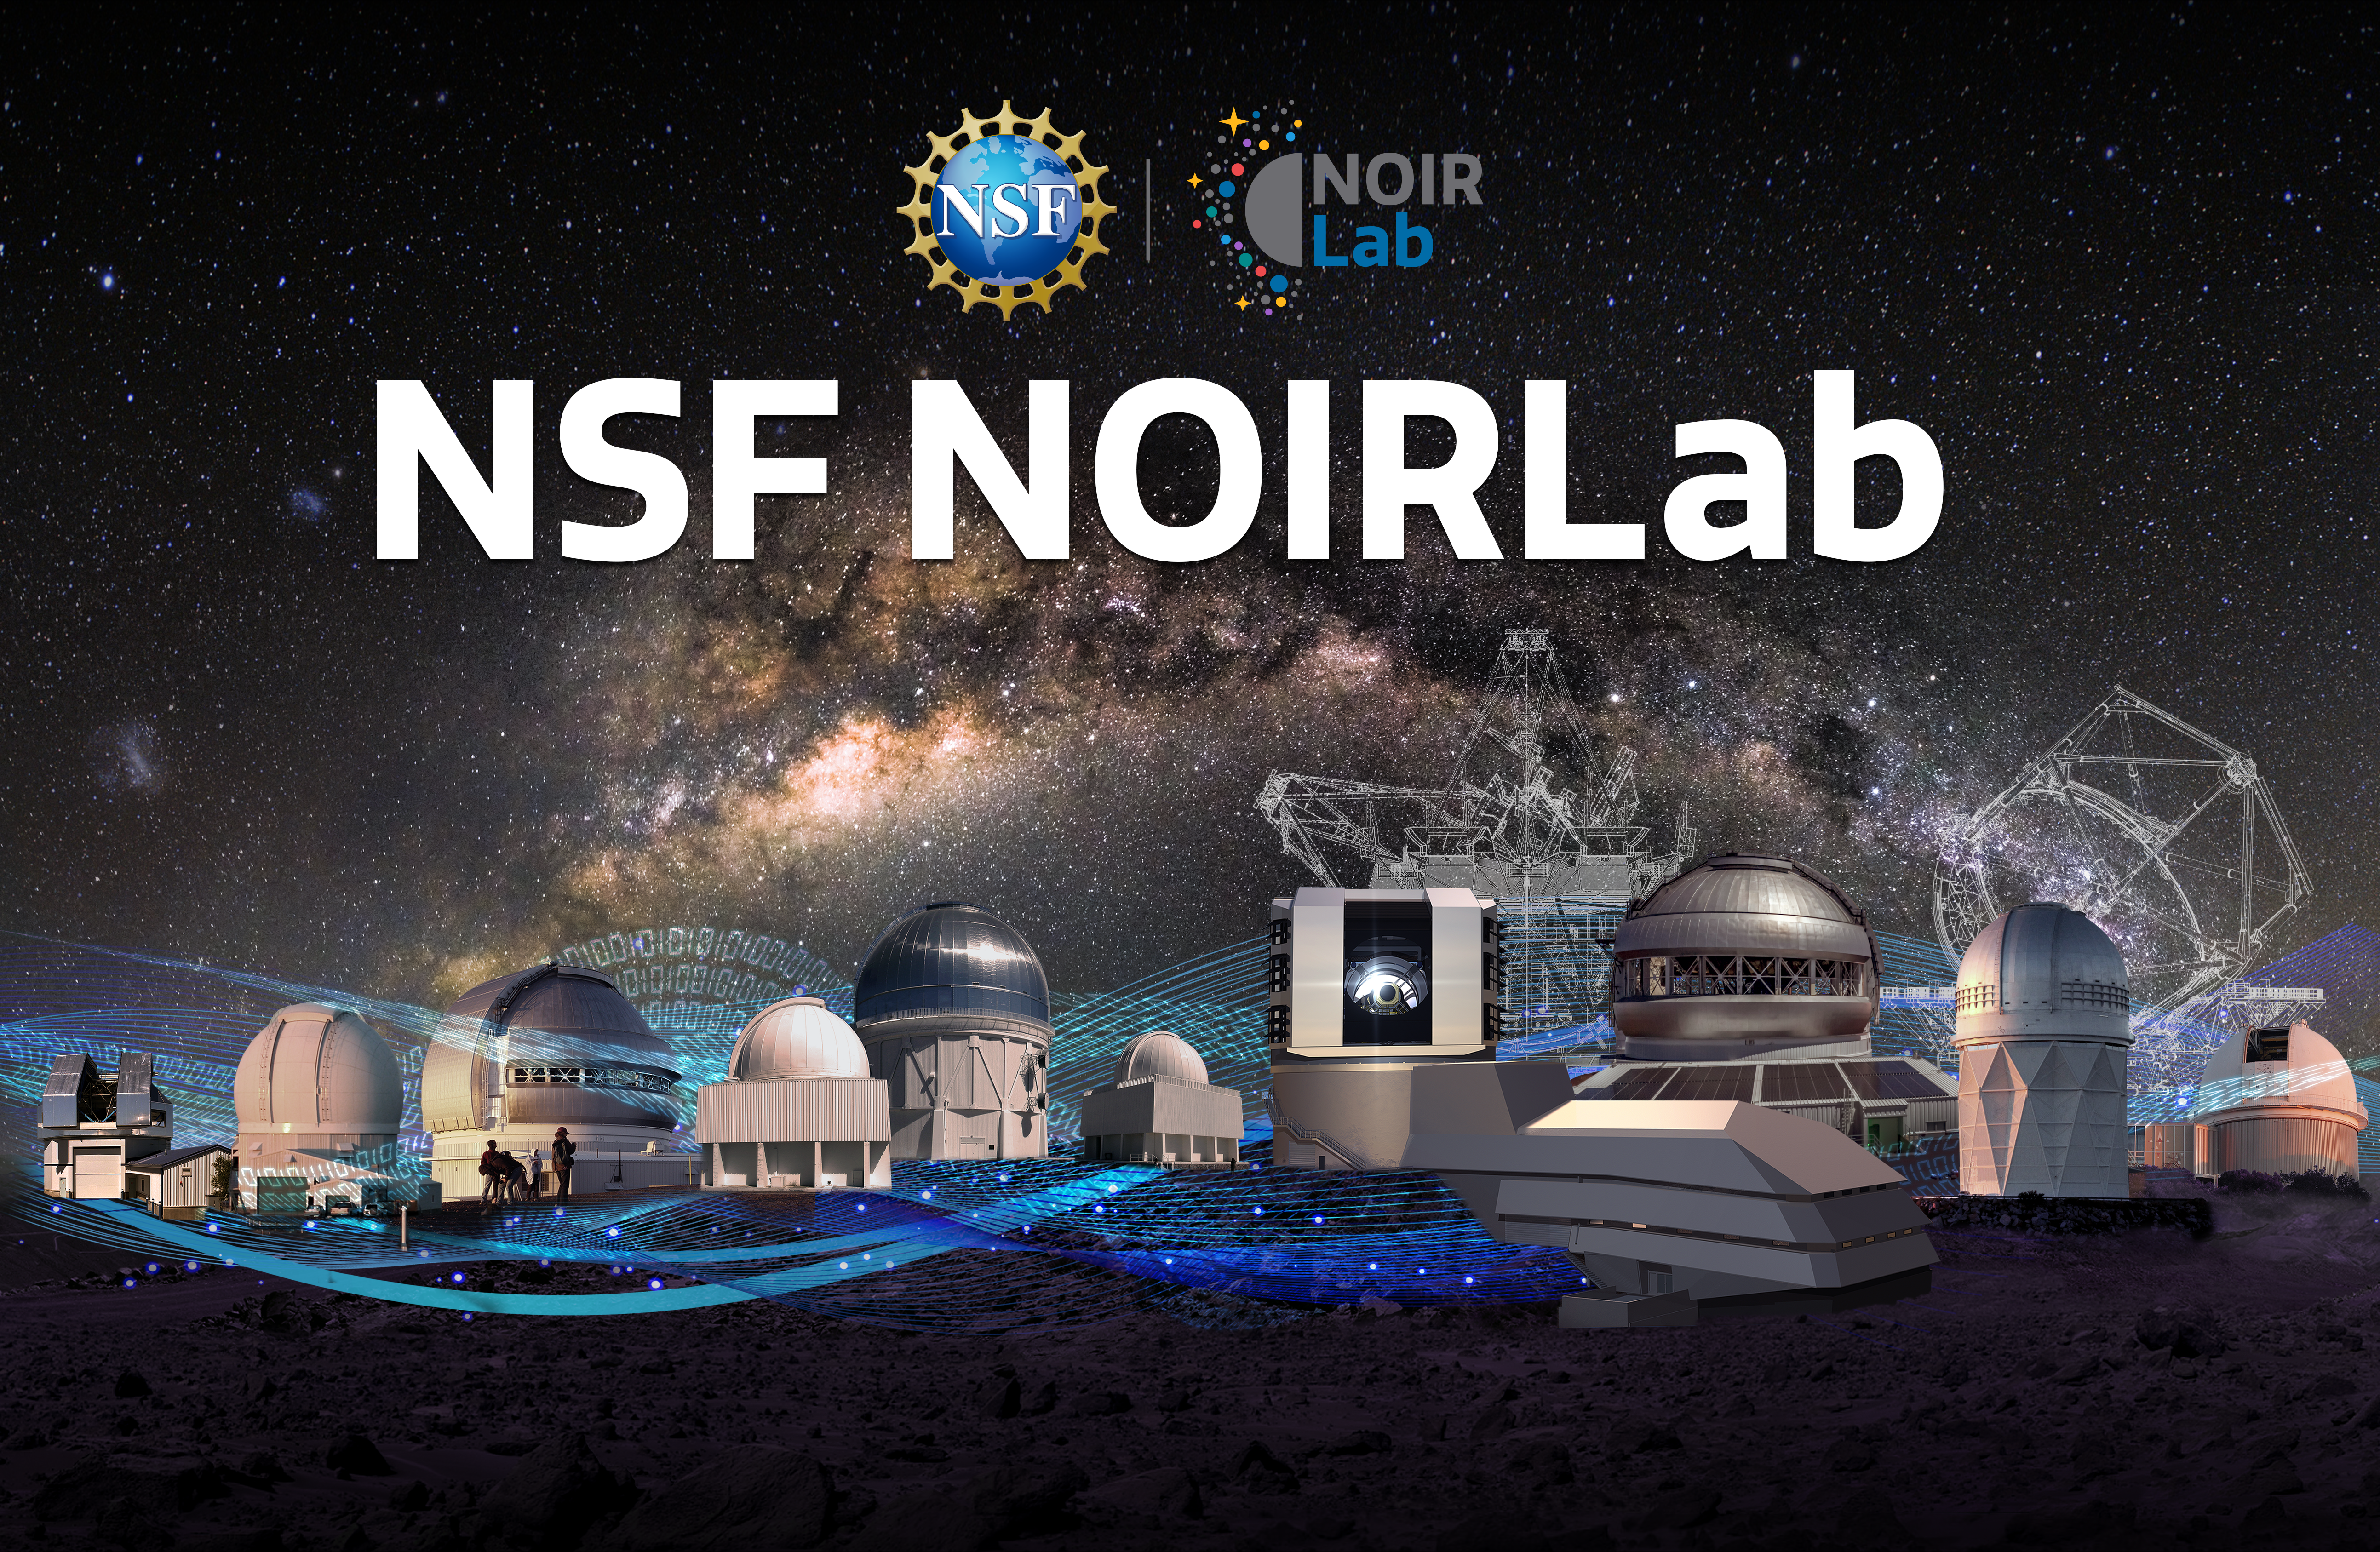

NOIRLab background image

NOIRLab background image.
Part of the Foundational Diagrams collection.

Credit: NOIRLab/NSF/AURA/P. Marenfeld